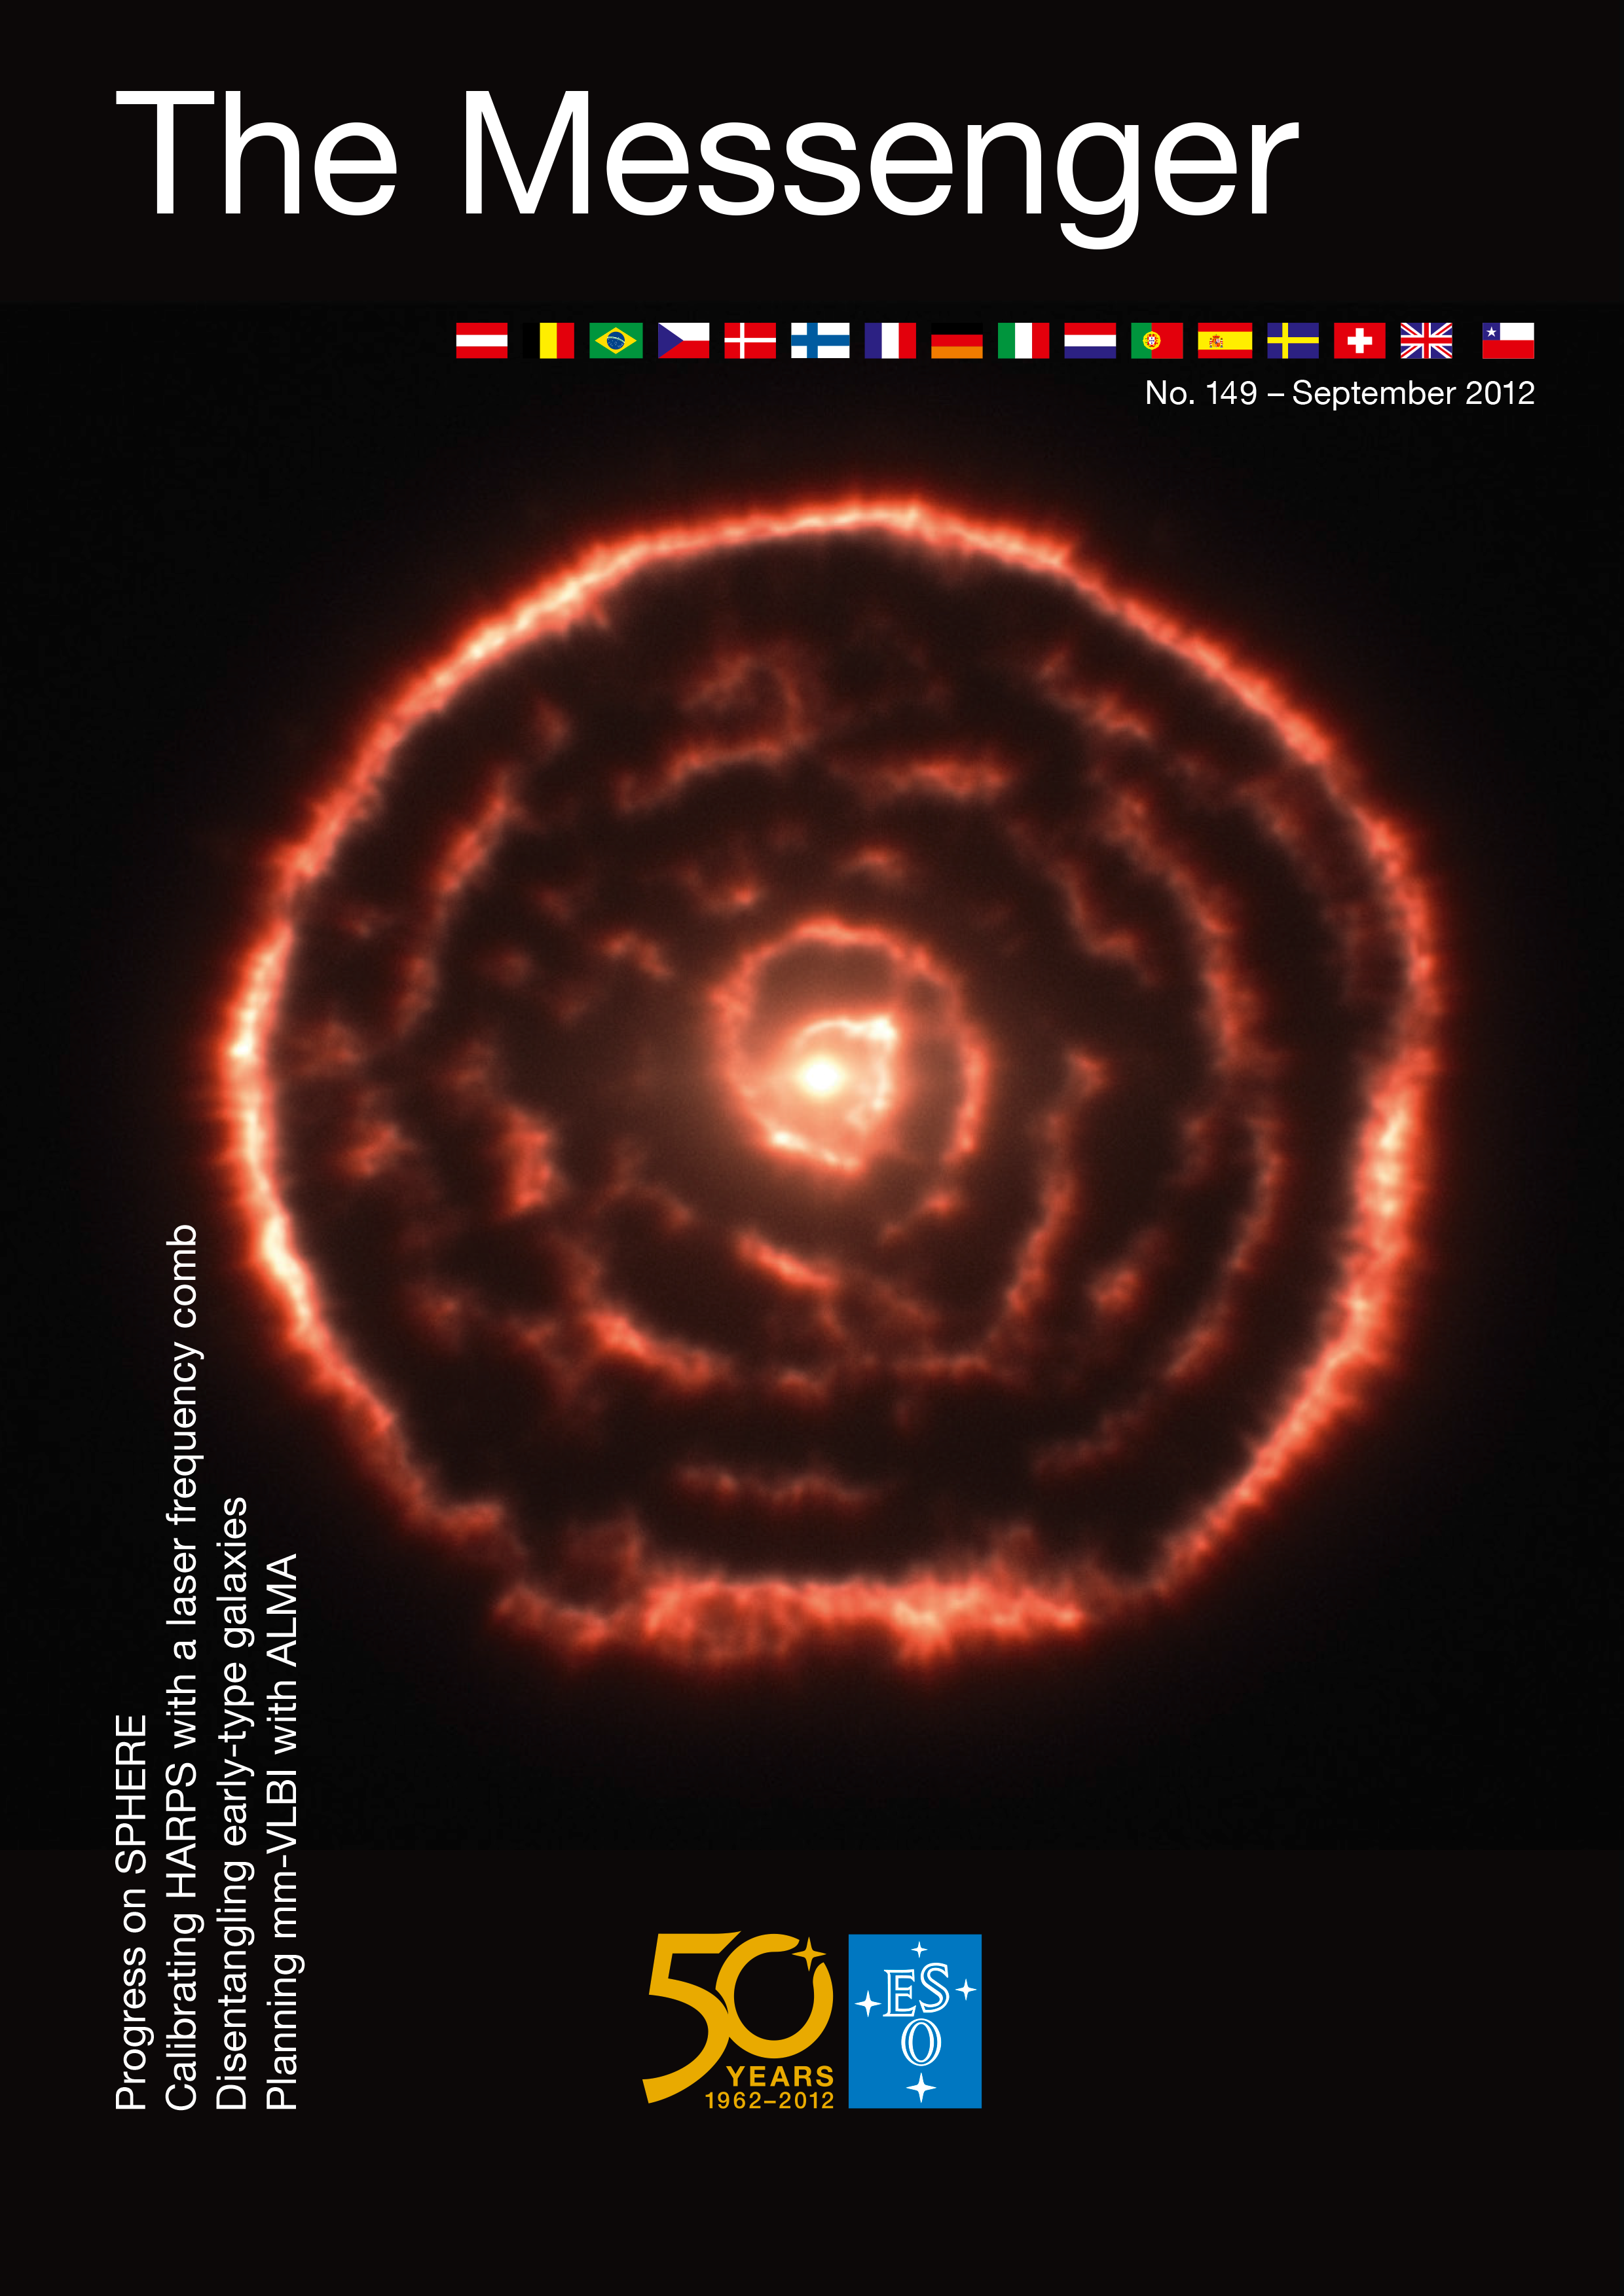

Cover of The Messenger No. 149

Published in September 2012.

Credit: ESO